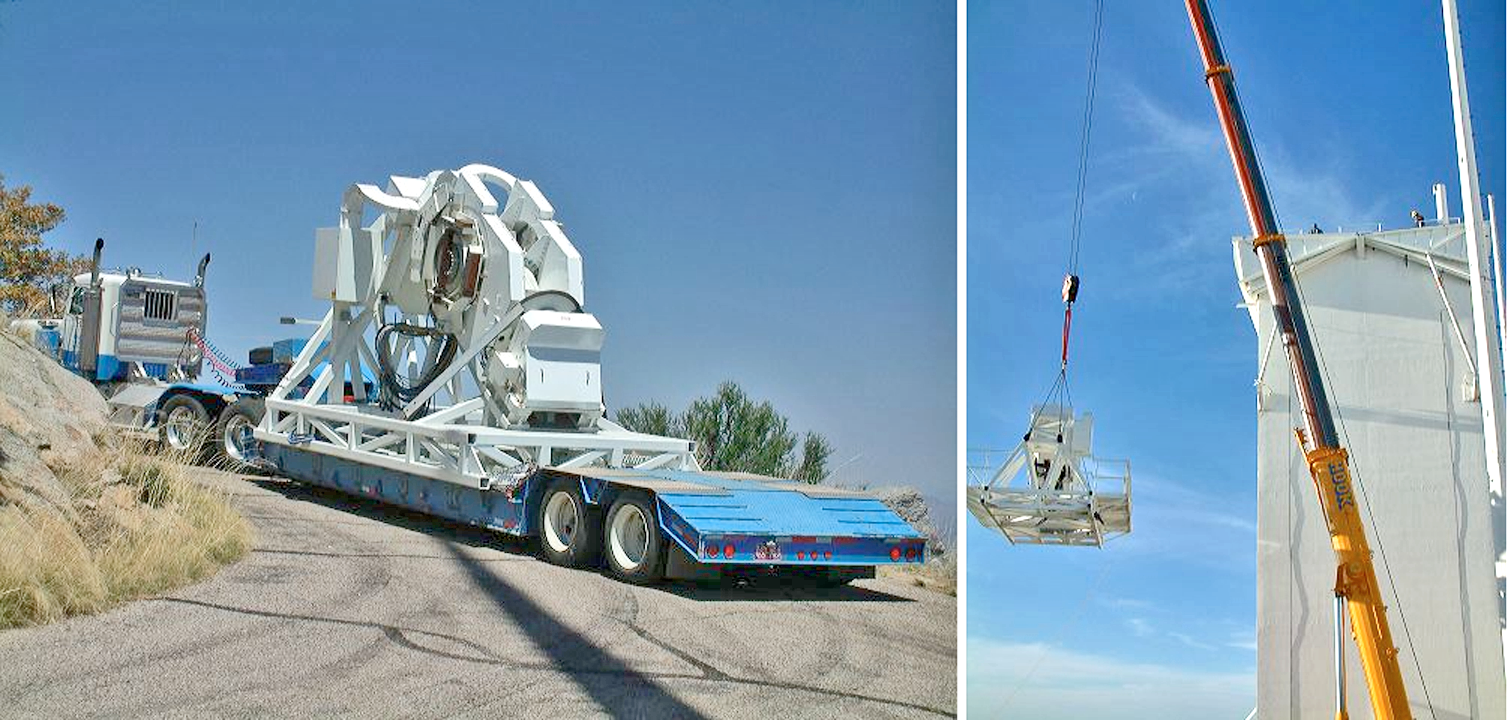

SOLIS mount installation

The 13 ton mount for the Synoptic Optical Long-term Investigations of the Sun (SOLIS) project arrived on Kitt Peak and was lifted to the top of the old Vacuum Telescope tower on April 13th, 2004. Photographs by David Jaksha.

See the June 2004 NOAO Newsletter (currently only available in PDF format).

Credit: David Jaksha/NSO/AURA/NSF